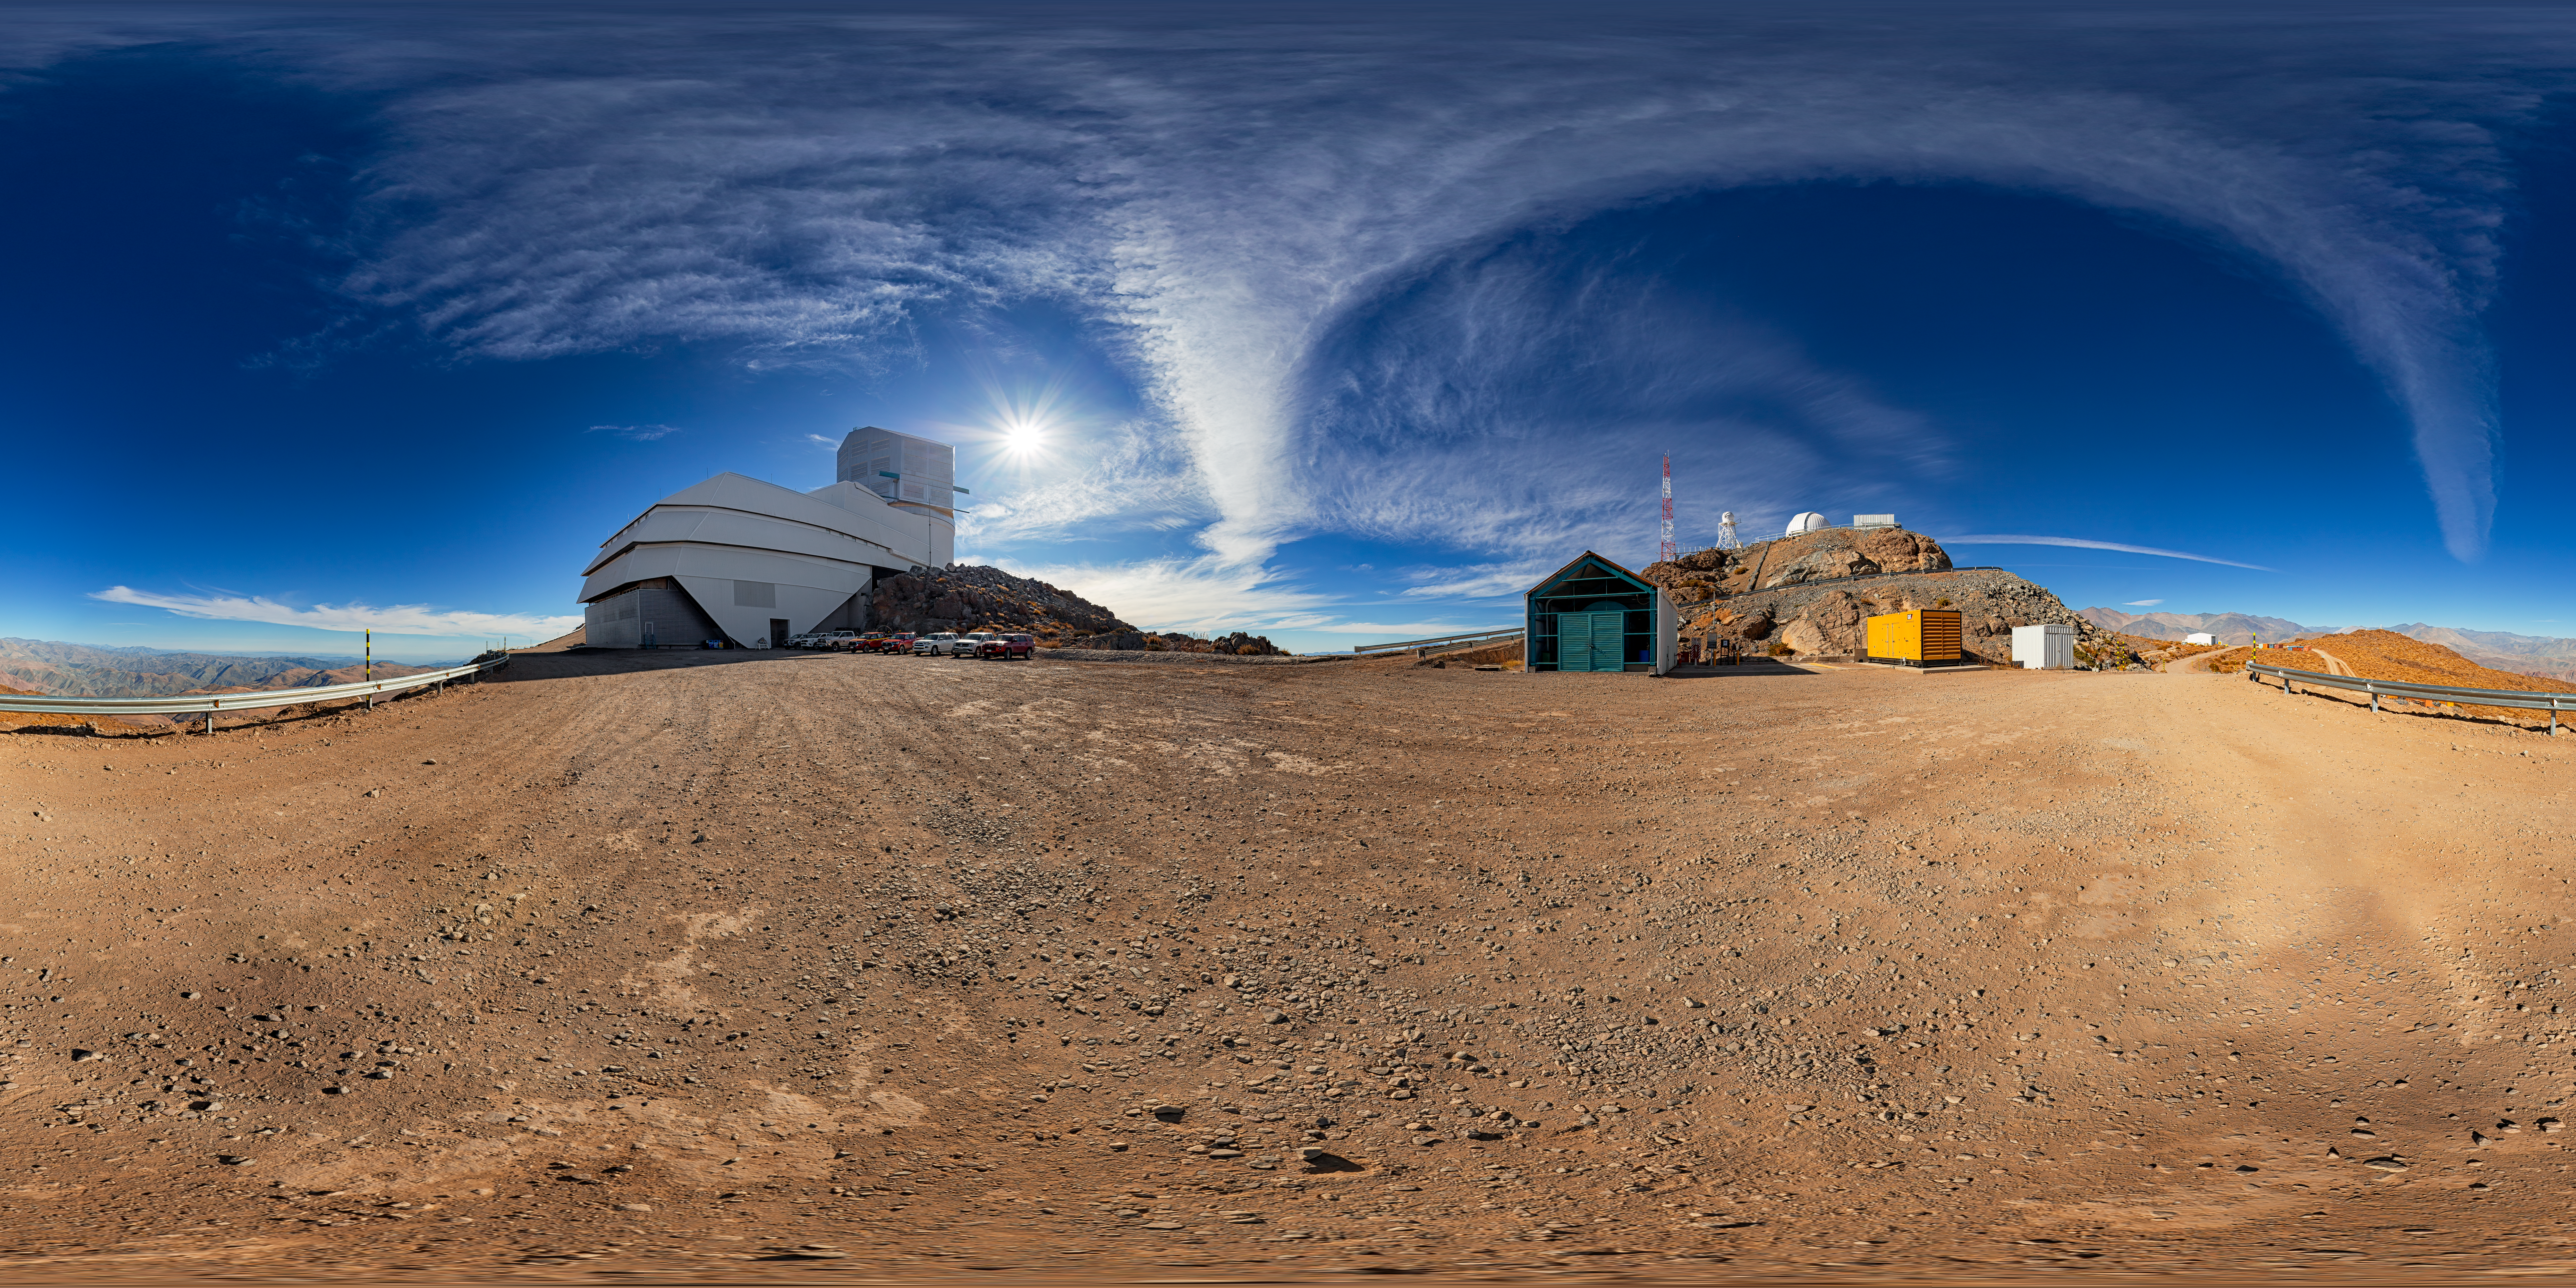

Rubin During First Look Observations (360-degree view)

A 360-degree view outside of NSF–DOE Vera C. Rubin Observatory during First Look observation activities. A fulldome view is also available.

Credit: RubinObs/NOIRLab/SLAC/NSF/DOE/AURA/P. Horálek (Institute of Physics in Opava)